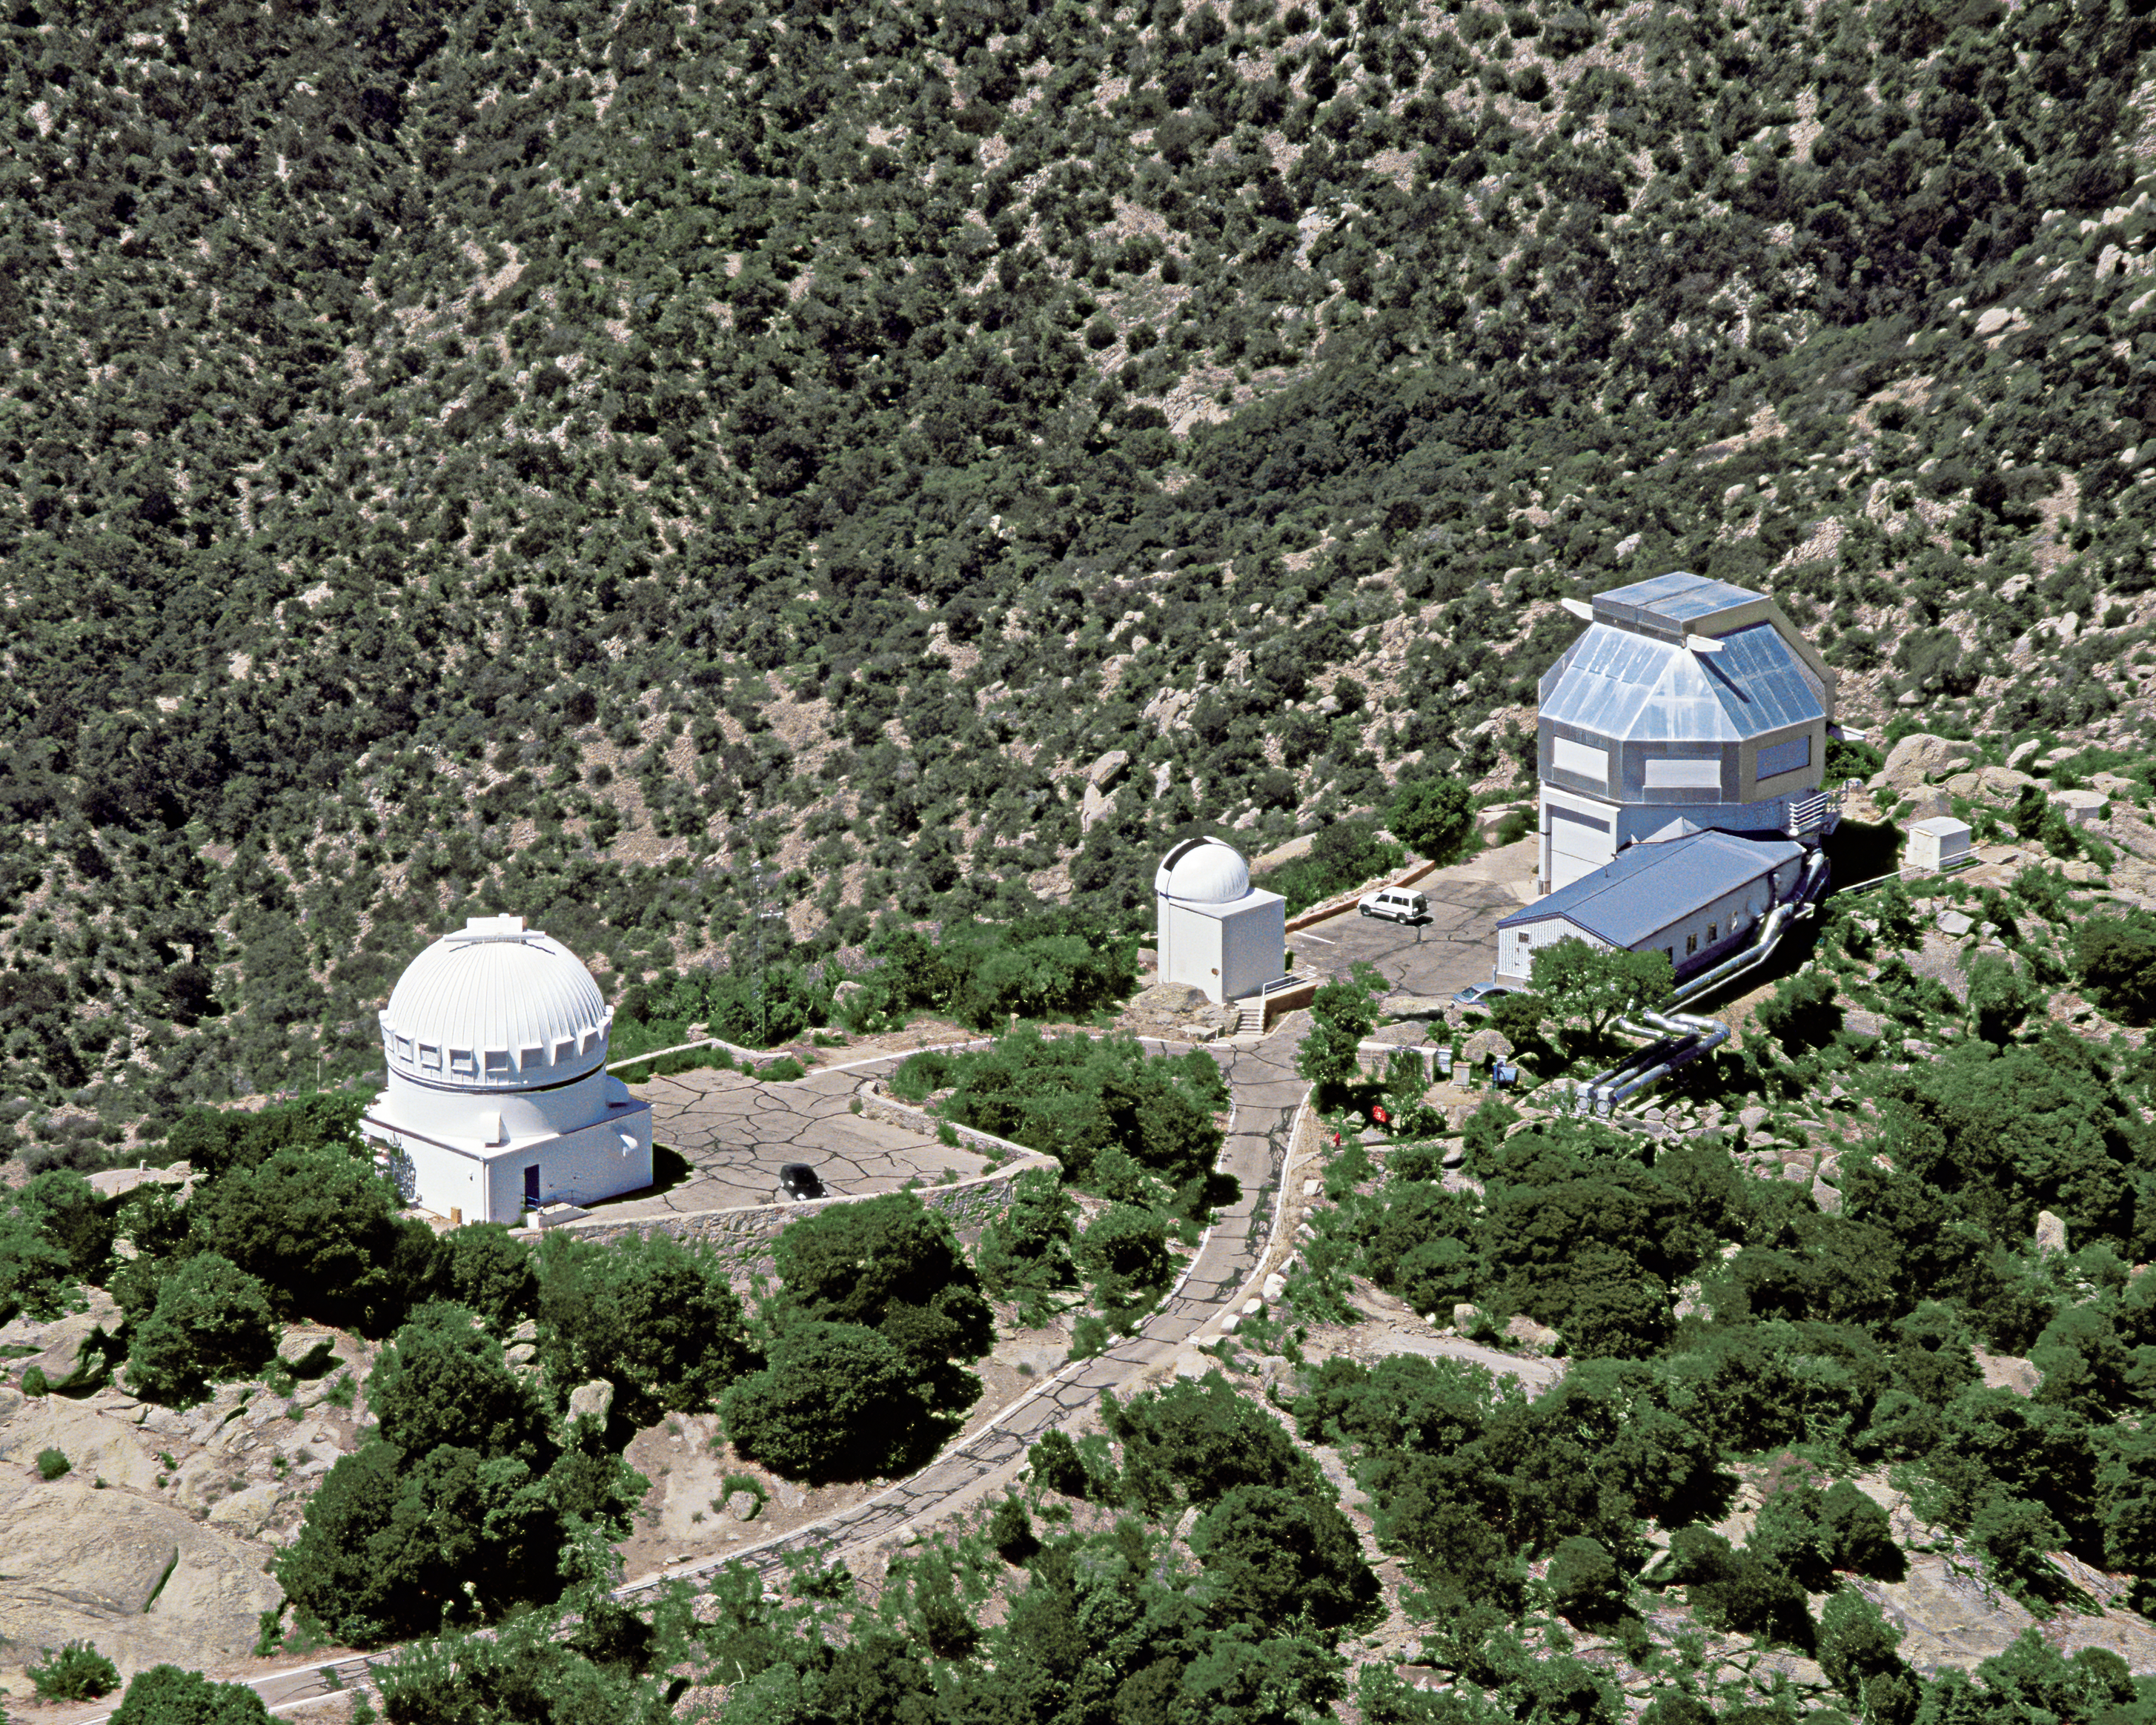

Aerial view of WIYN 0.9-meter Telescope and WIYN 3.5-meter Telescope

Kitt Peak aerial taken June 2003. WIYN 3.5-meter Telescope to the right.

Credit: KPNO/NOIRLab/NSF/AURA/P. Marenfeld